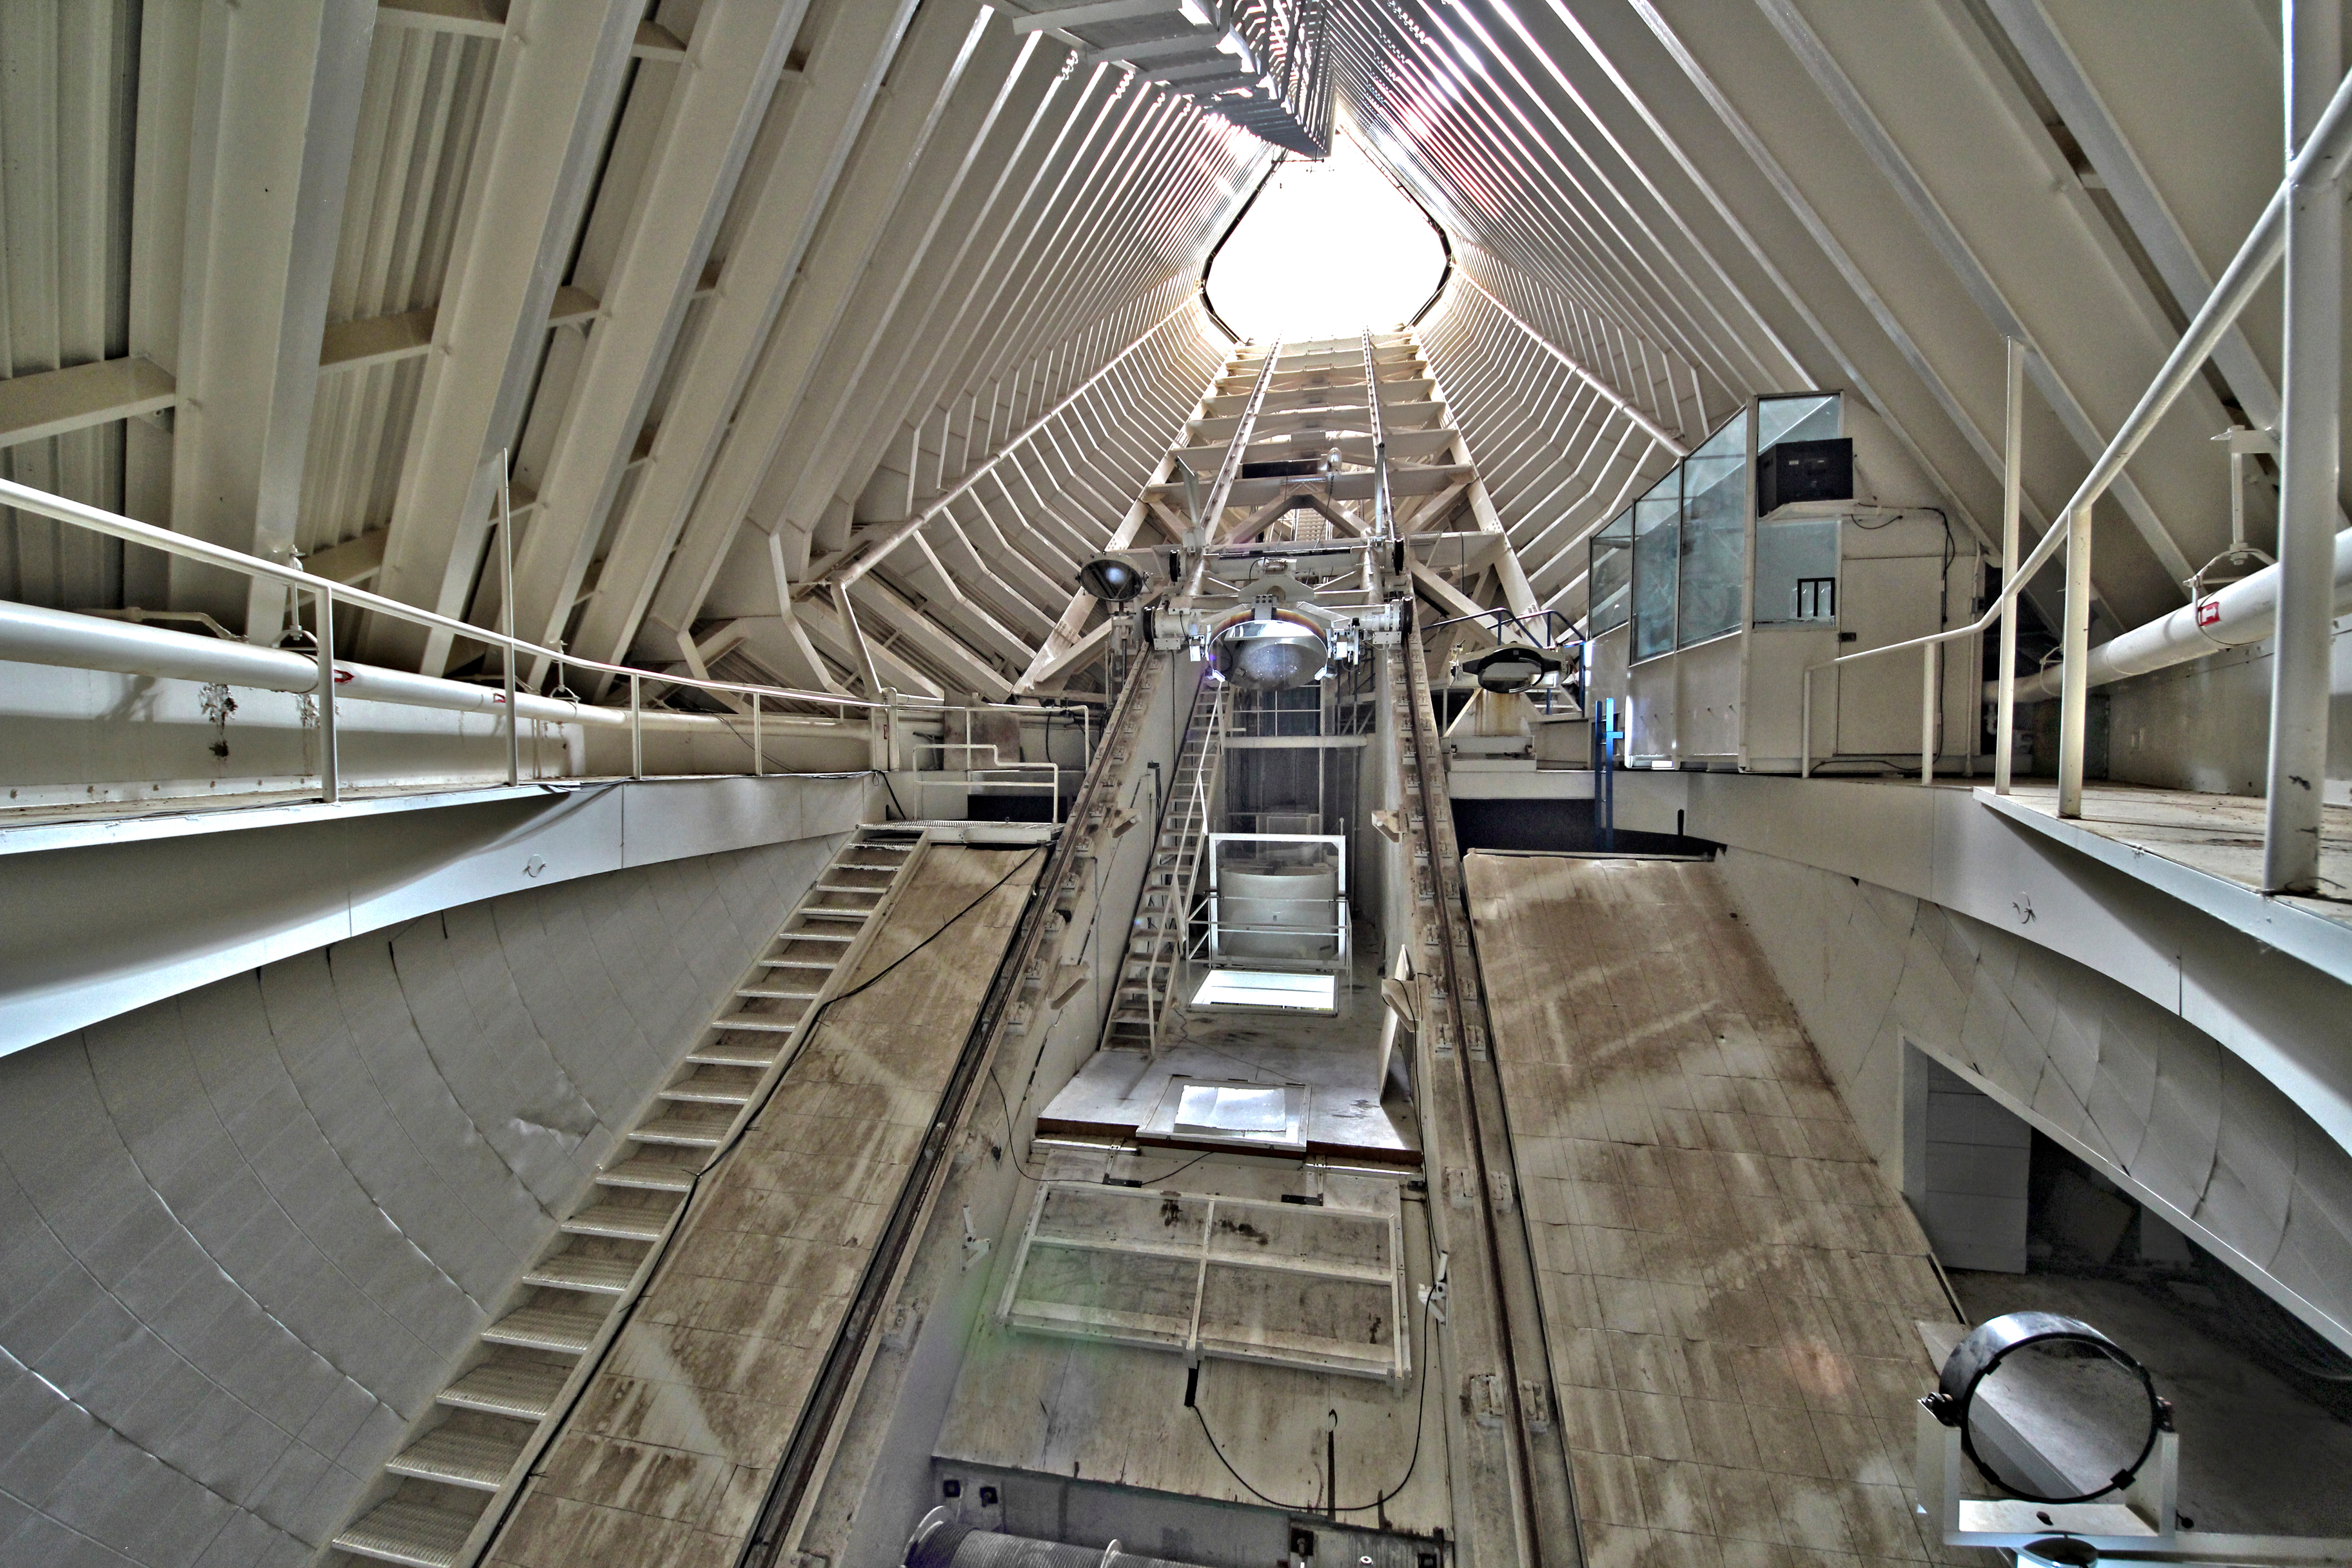

Interior view of the McMath-Pierce Solar Telescope

Interior view looking up the tunnel of the The National Solar Observatory McMath-Pierce Solar Telescope on Kitt Peak National Observatory.

Credit: P. Marenfeld & NOIRLab/NSF/AURA/